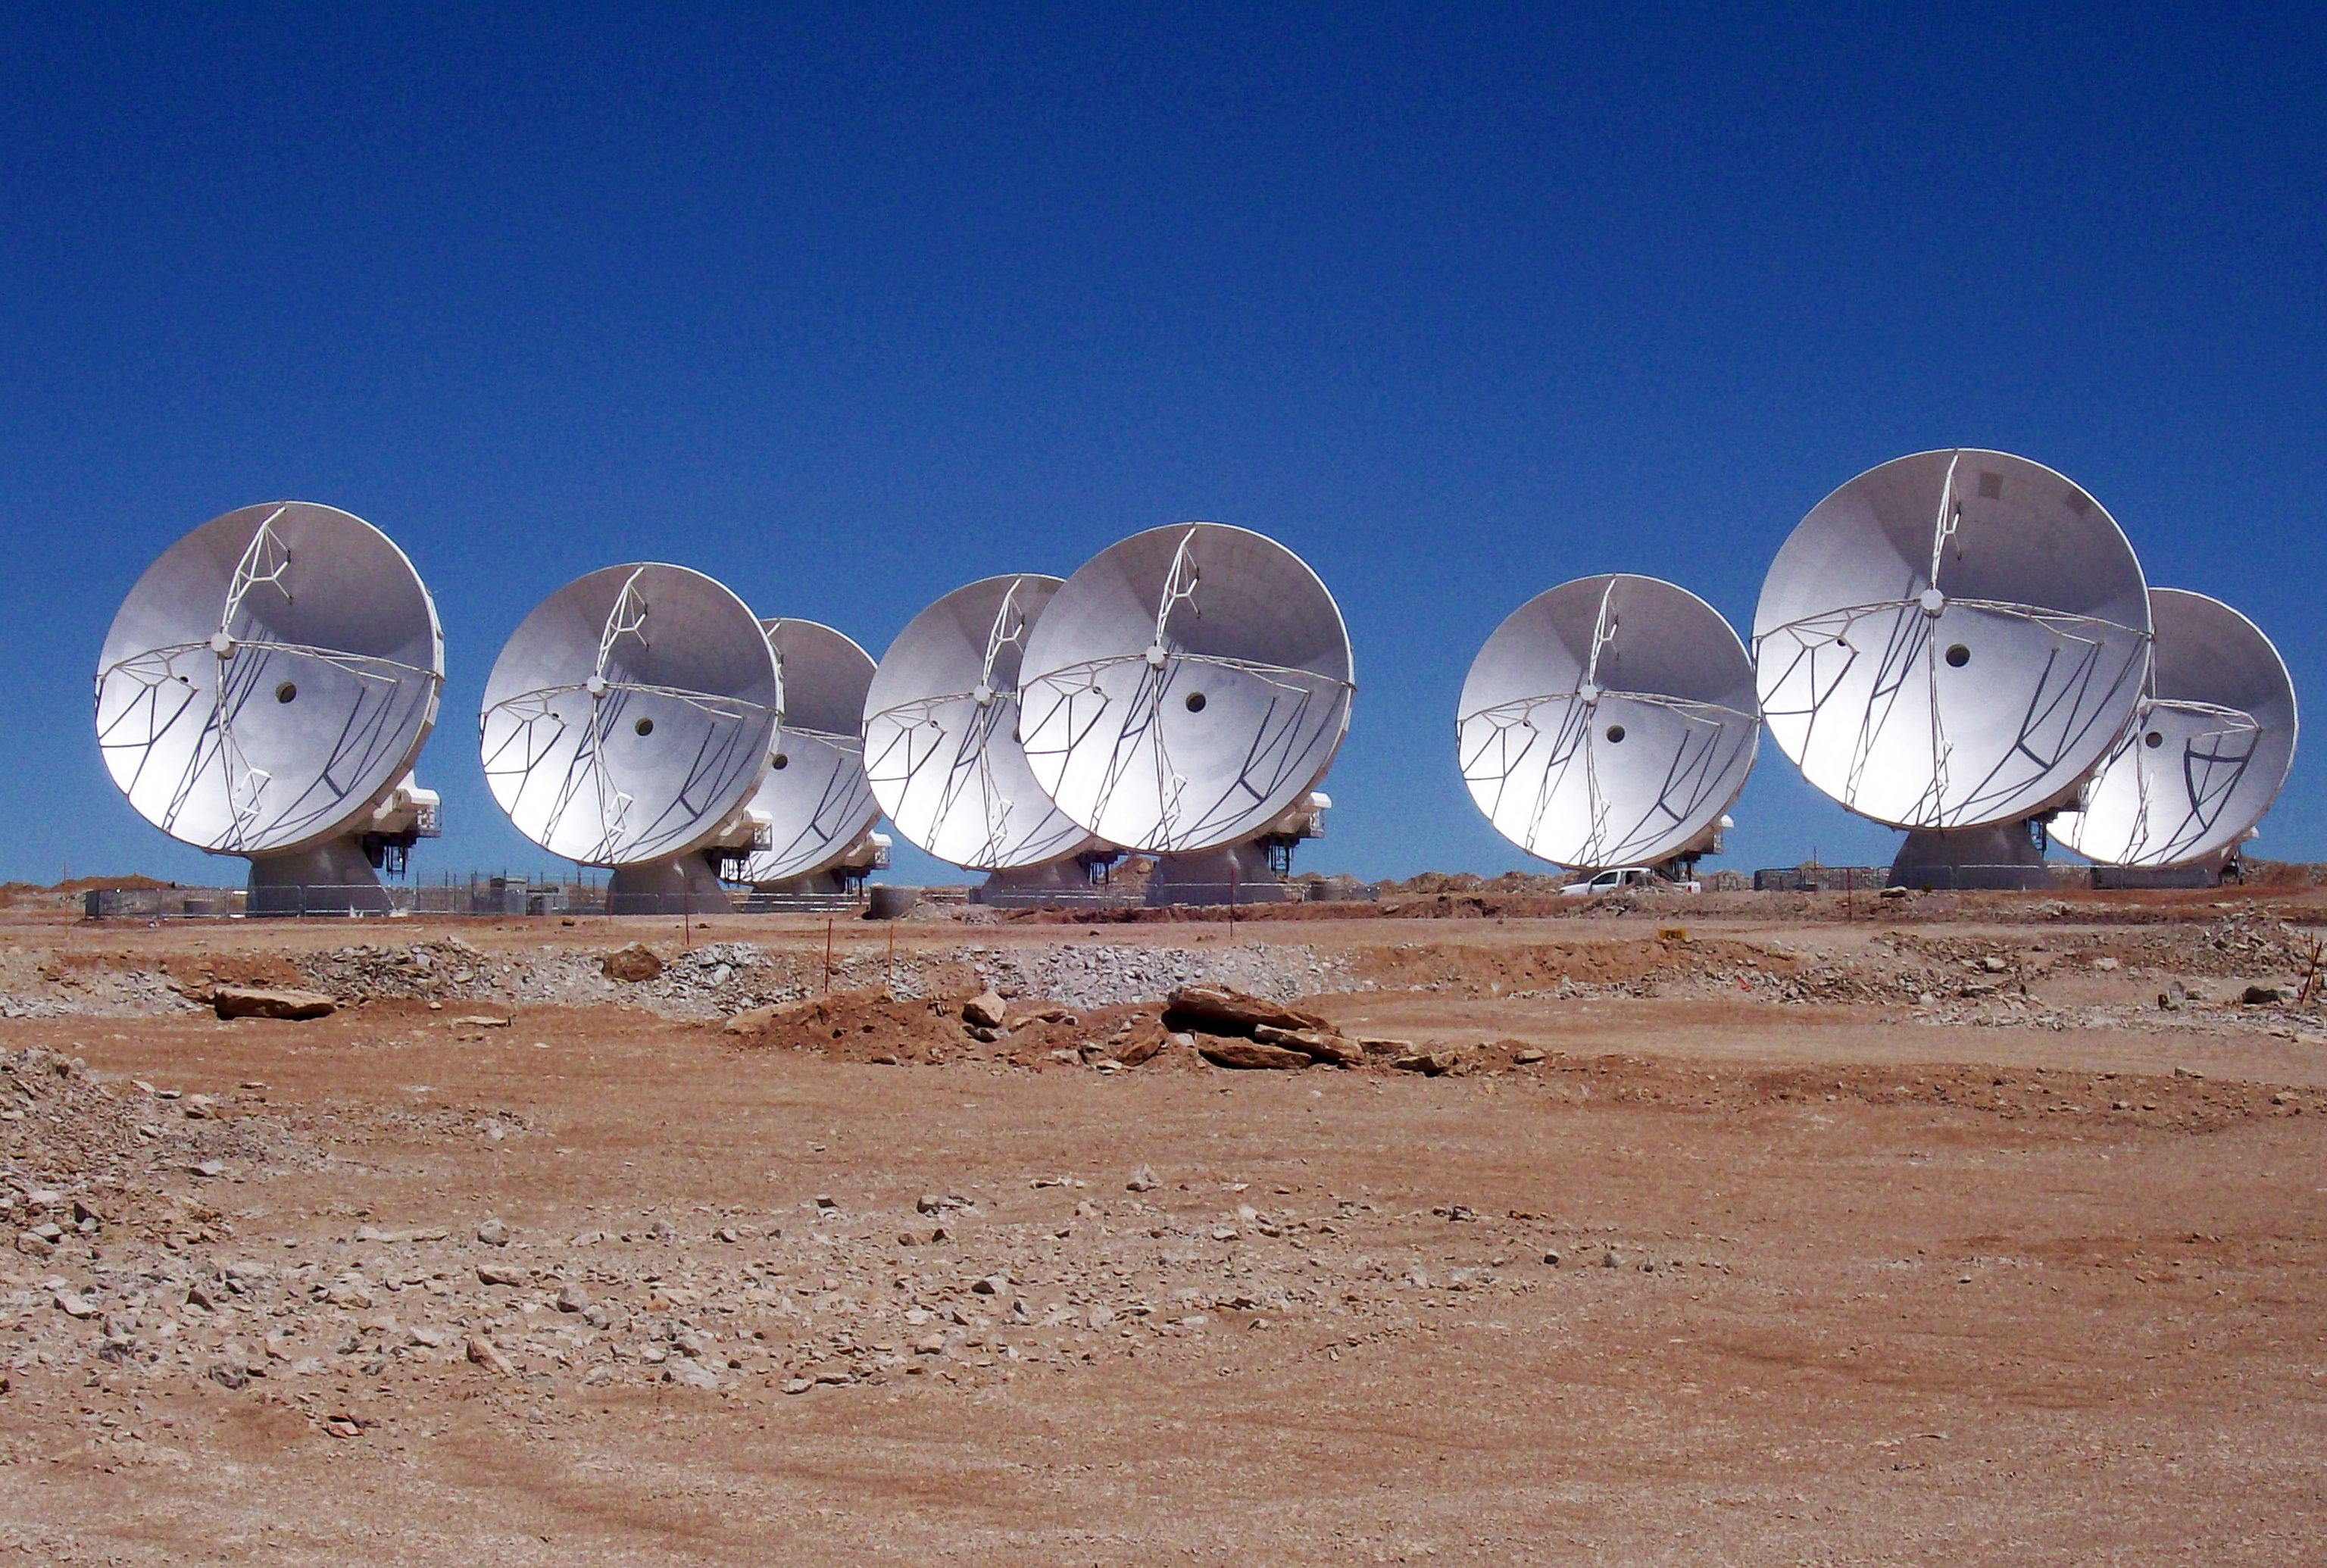

Eight ALMA antennas on Chajnantor*

Eight ALMA antennas in operation at the 5000-metre-altitude Array Operations Site on the Chajnantor plateau in the Chilean Andes. This photograph was taken on 28 September 2010.

This image is available as a mounted image in the ESOshop.

Credit: ALMA (ESO/NAOJ/NRAO)